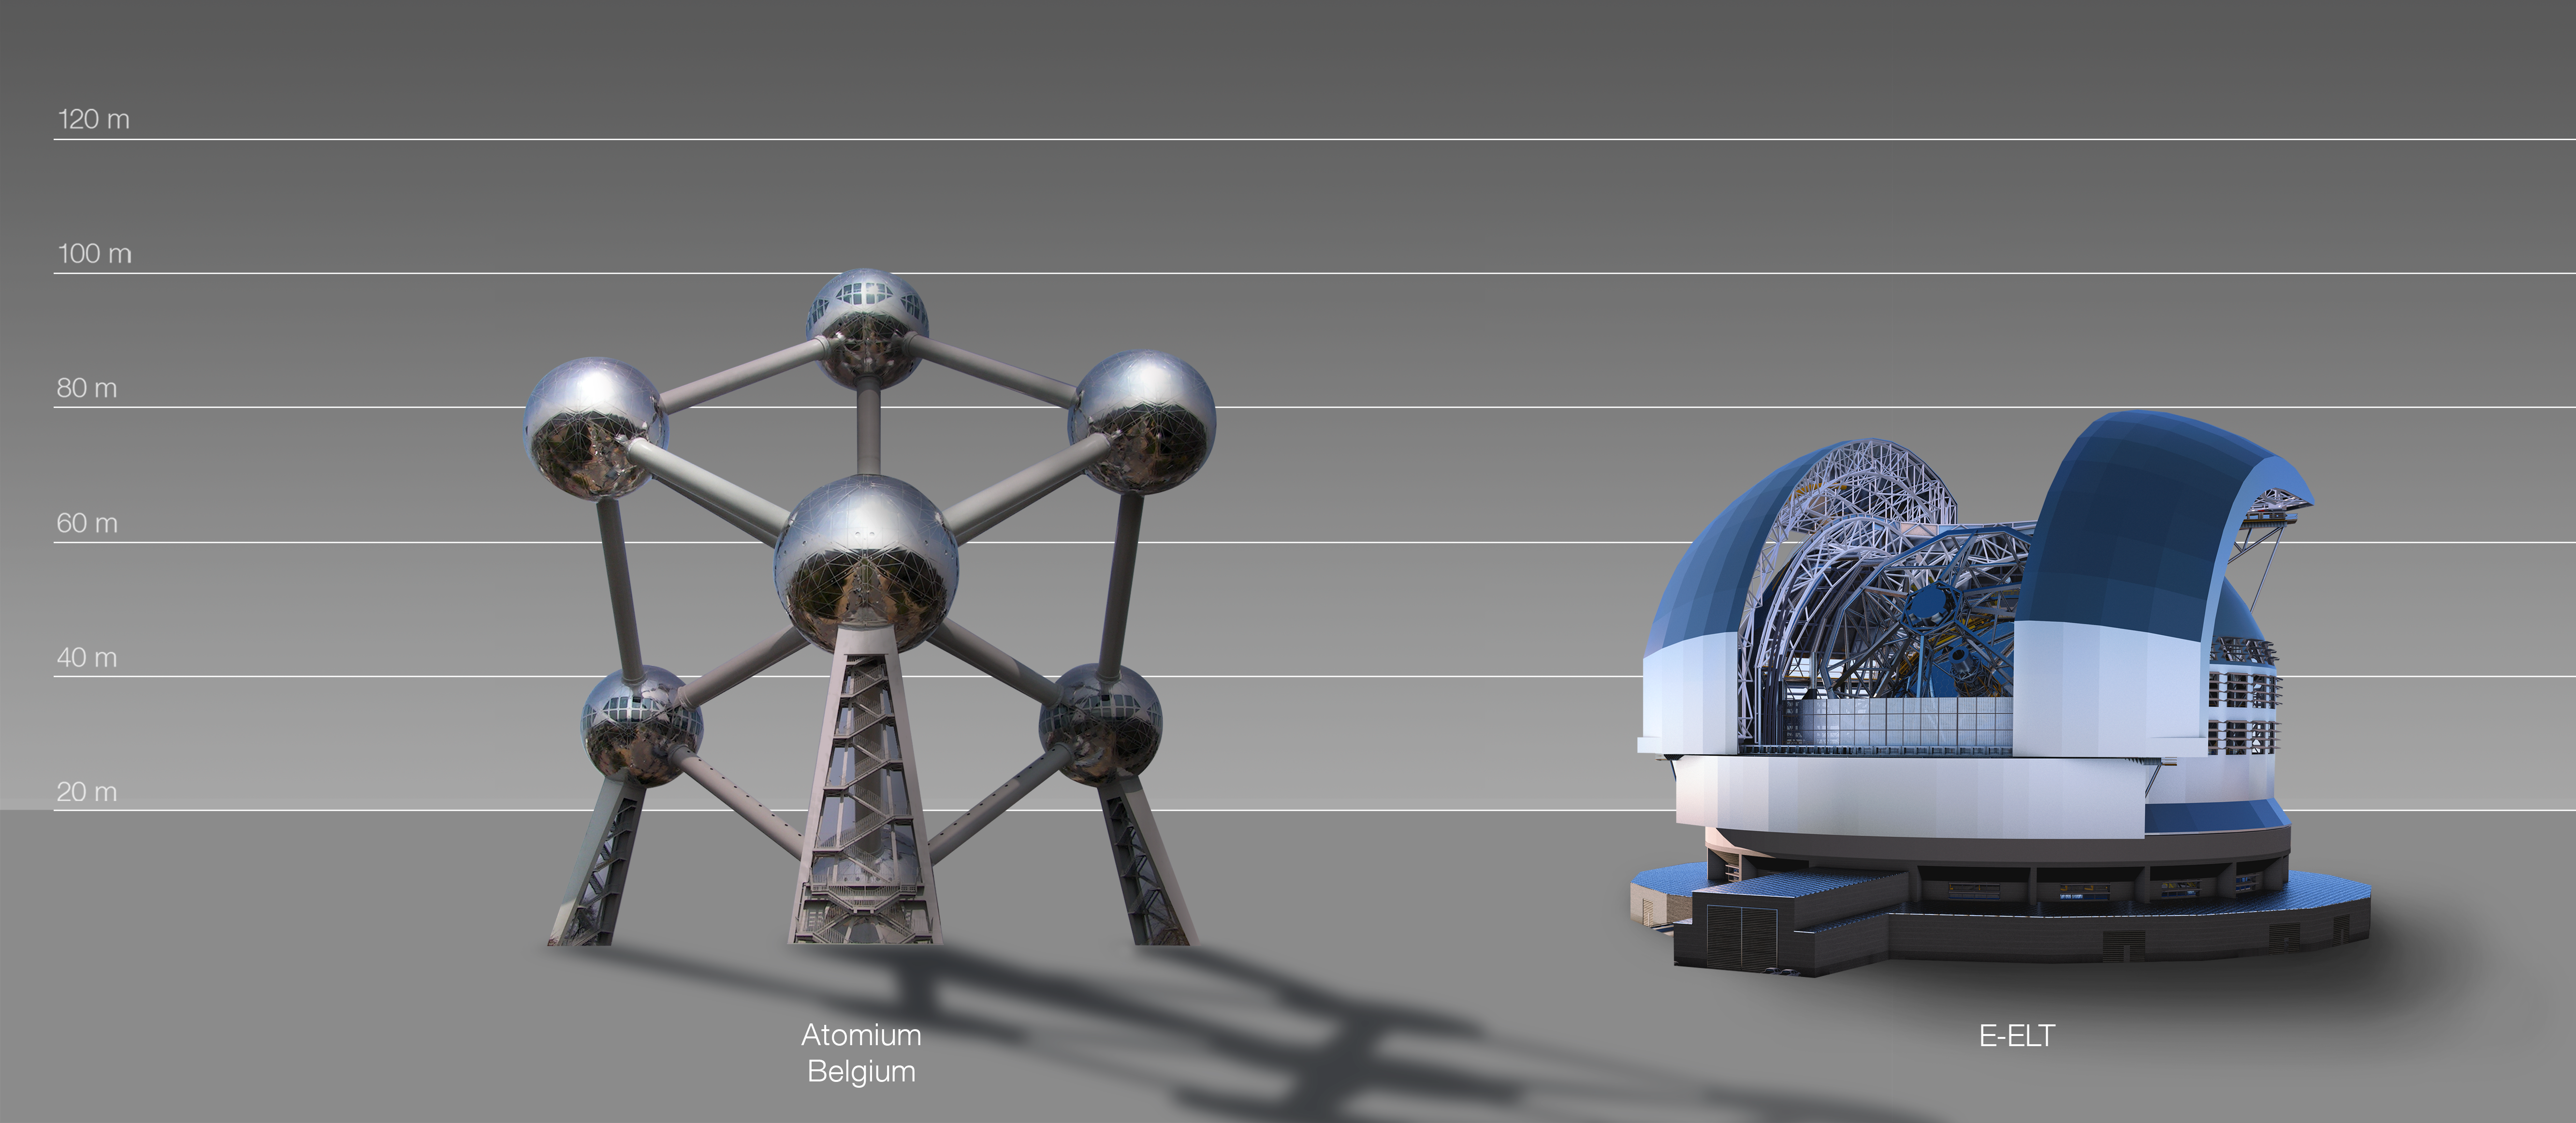

The ELT compared to the Atomium, Brussels, Belgium

This artist's impression compares the ELT to the Atomium, Brussels, Belgium.

The design for the ELT shown here was published in 2016. (eso1617)

Credit: ESO